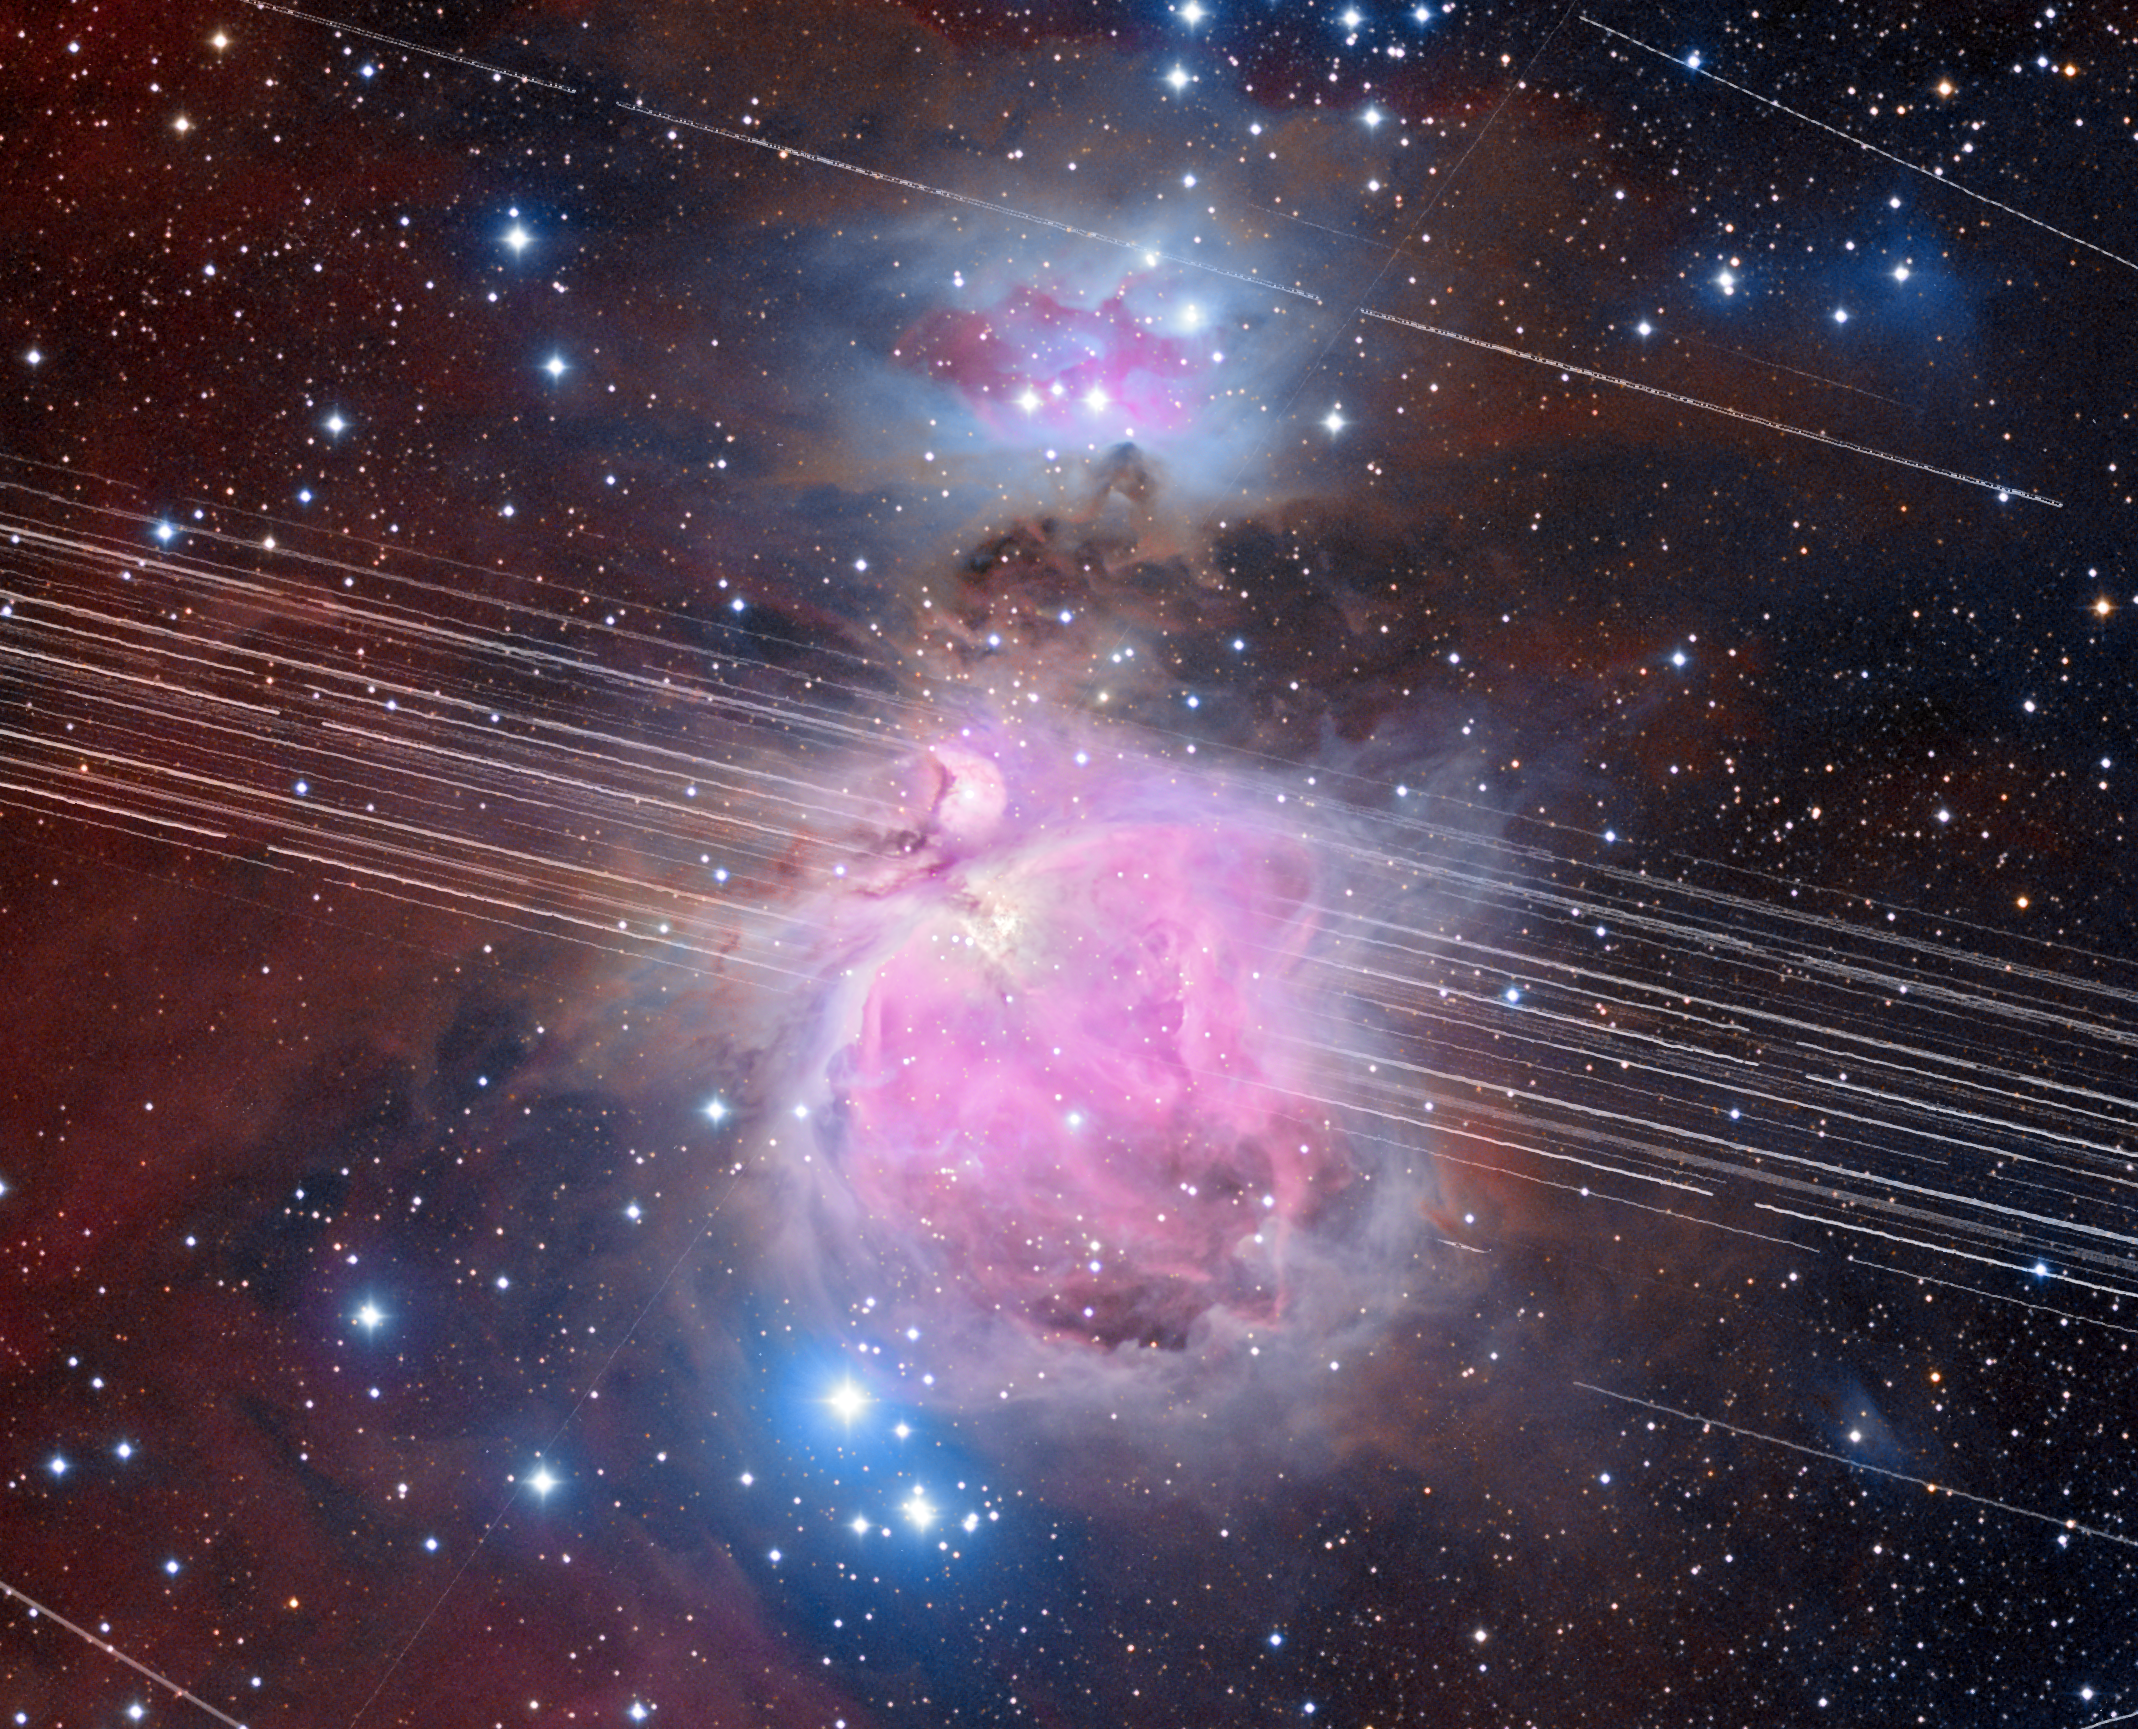

Orion Nebula with Satellite Trails

A long-exposure image of the Orion Nebula with a total exposure time of 208 minutes showing satellite trails in mid-December 2019.

Credit: A. H. Abolfath/NOIRLab/NSF/AURA